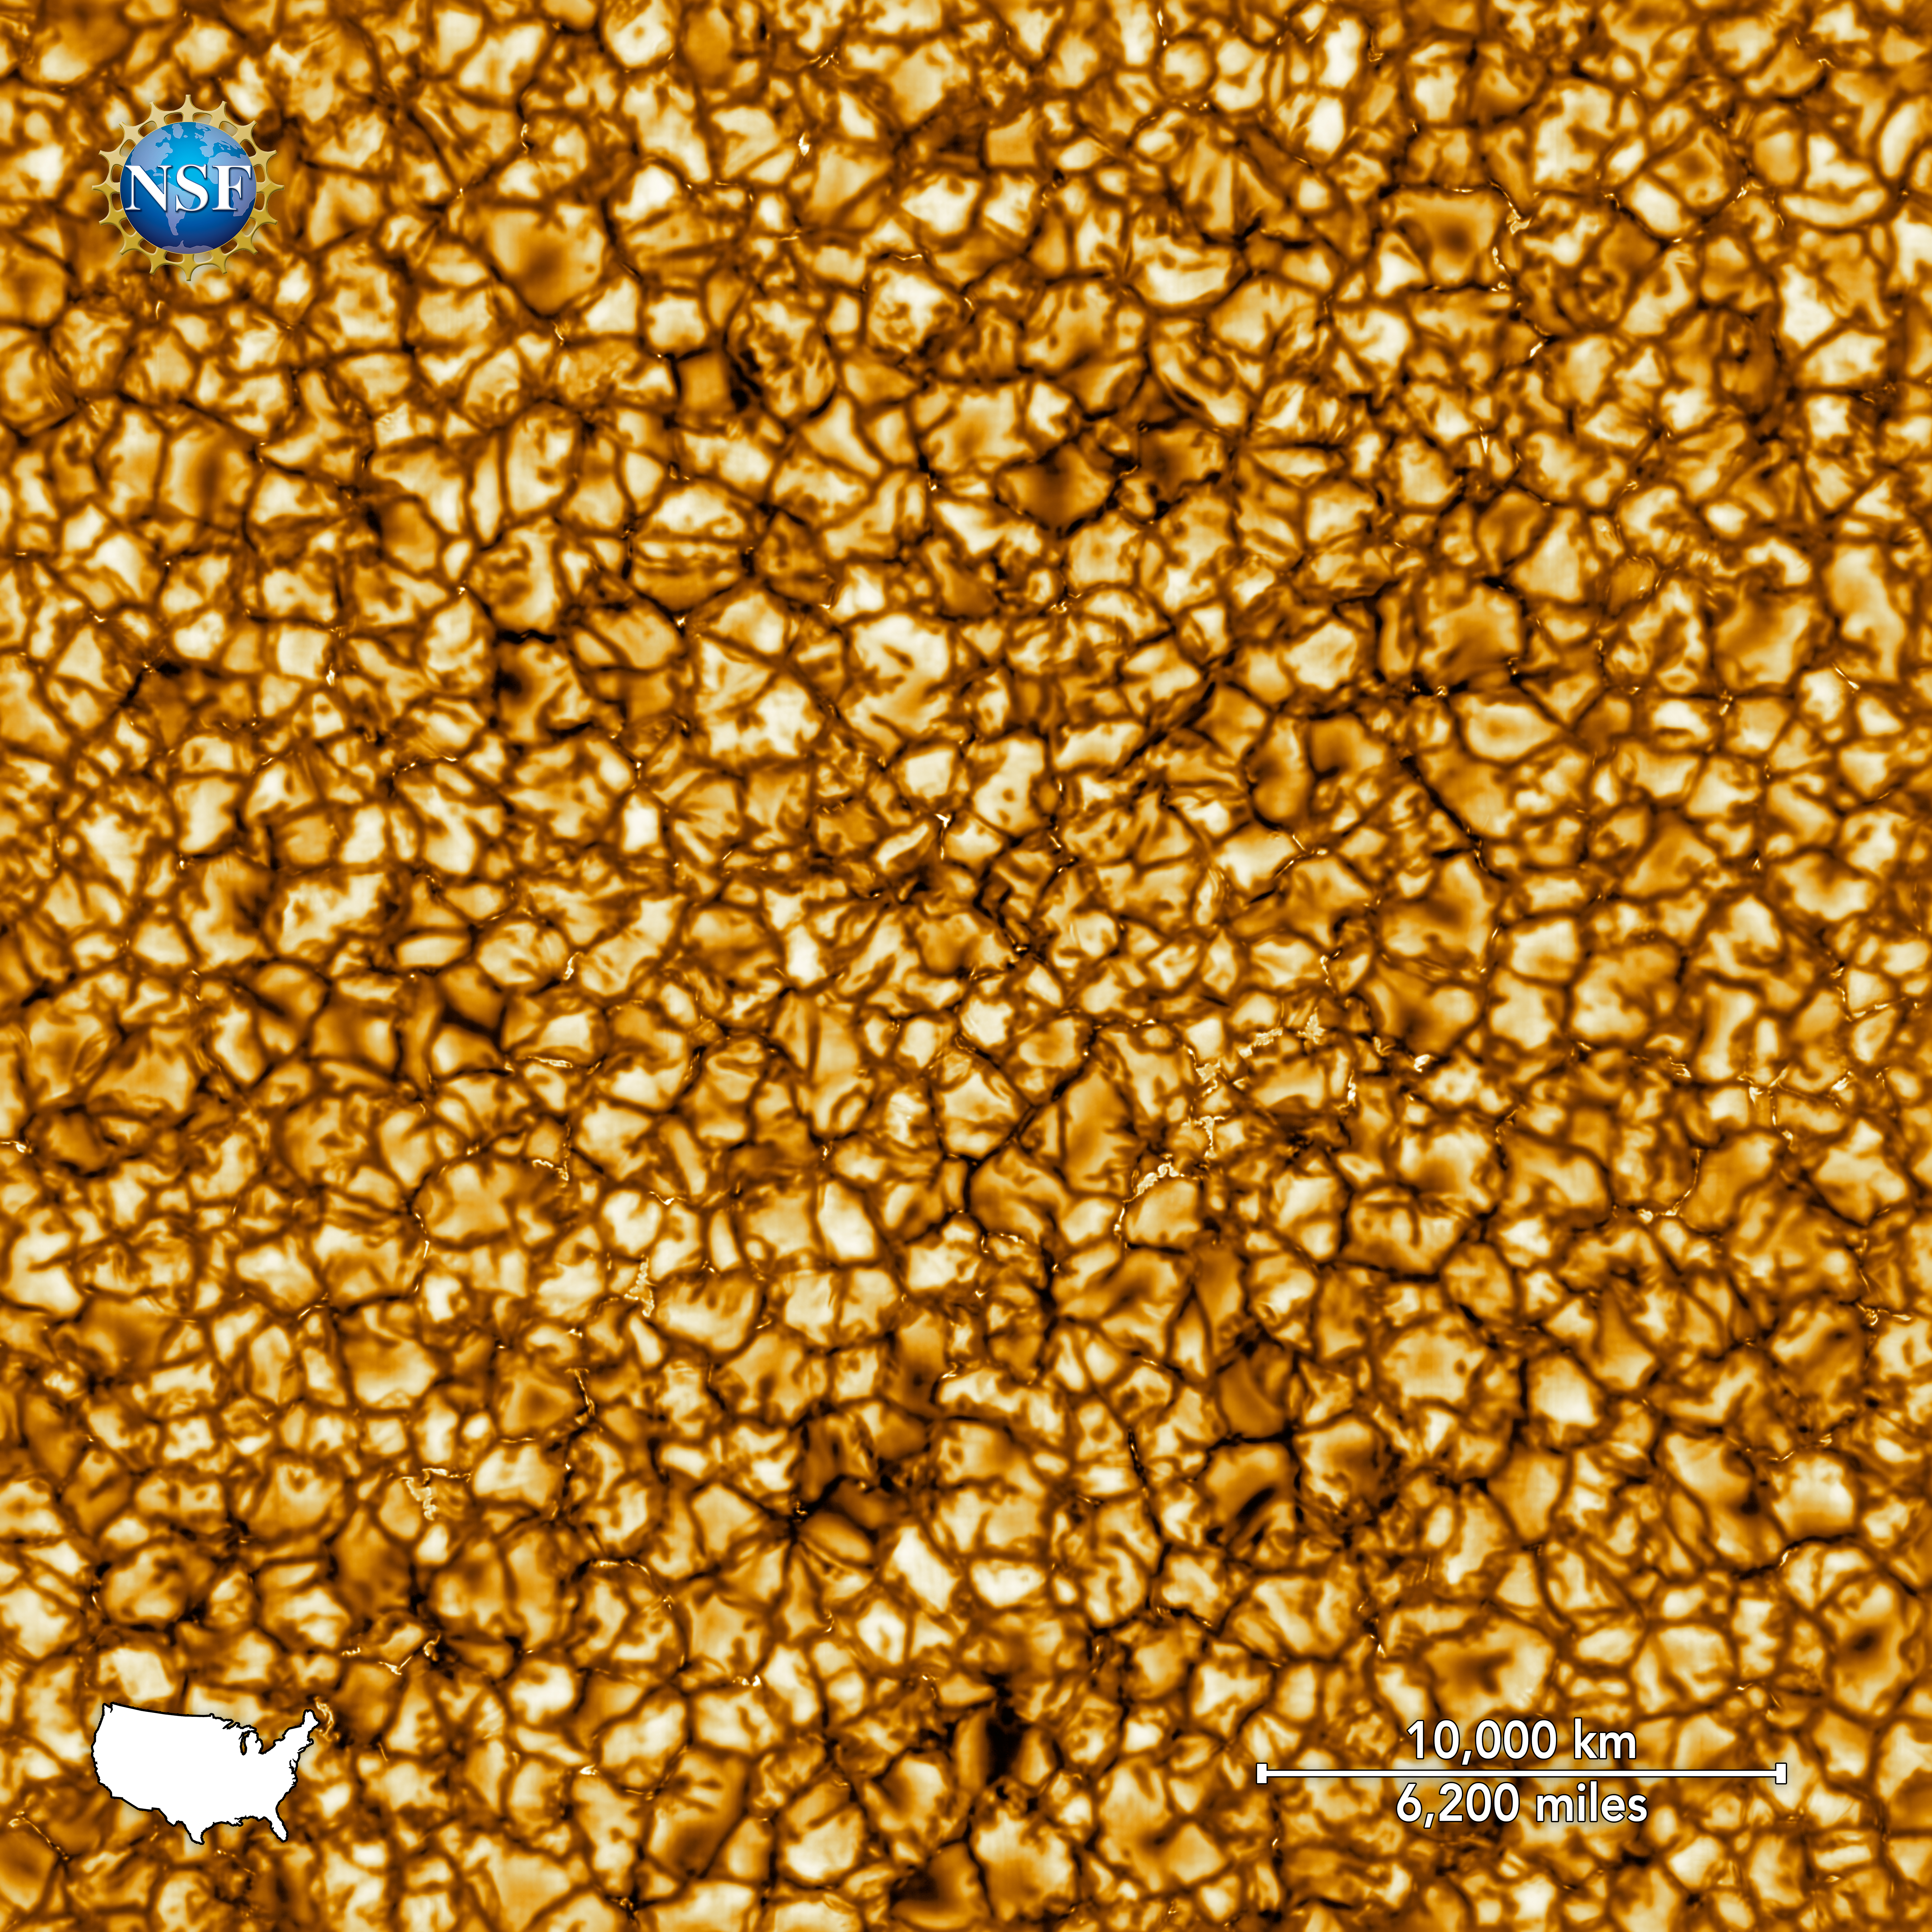

NSF’s Inouye Solar Telescope First Light (with scale)

The Daniel K. Inouye Solar Telescope has produced the highest resolution image of the Sun’s surface ever taken. In this picture taken at 789nm, we can see features as small as 30km (18 miles) in size for the first time ever. The image shows a pattern of turbulent, “boiling” gas that covers the entire sun. The cell-like structures – each about the size of Texas – are the signature of violent motions that transport heat from the inside of the sun to its surface. Hot solar material (plasma) rises in the bright centers of “cells,” cools off and then sinks below the surface in dark lanes in a process known as convection. In these dark lanes we can also see the tiny, bright markers of magnetic fields. Never before seen to this clarity, these bright specks are thought to channel energy up into the outer layers of the solar atmosphere called the corona. These bright spots may be at the core of why the solar corona is more than a million degrees!

This image covers an area 36,500 × 36,500 km (22,600 × 22,600 miles or 51 × 51 arcseconds).

Credit: NSO/NSF/AURA